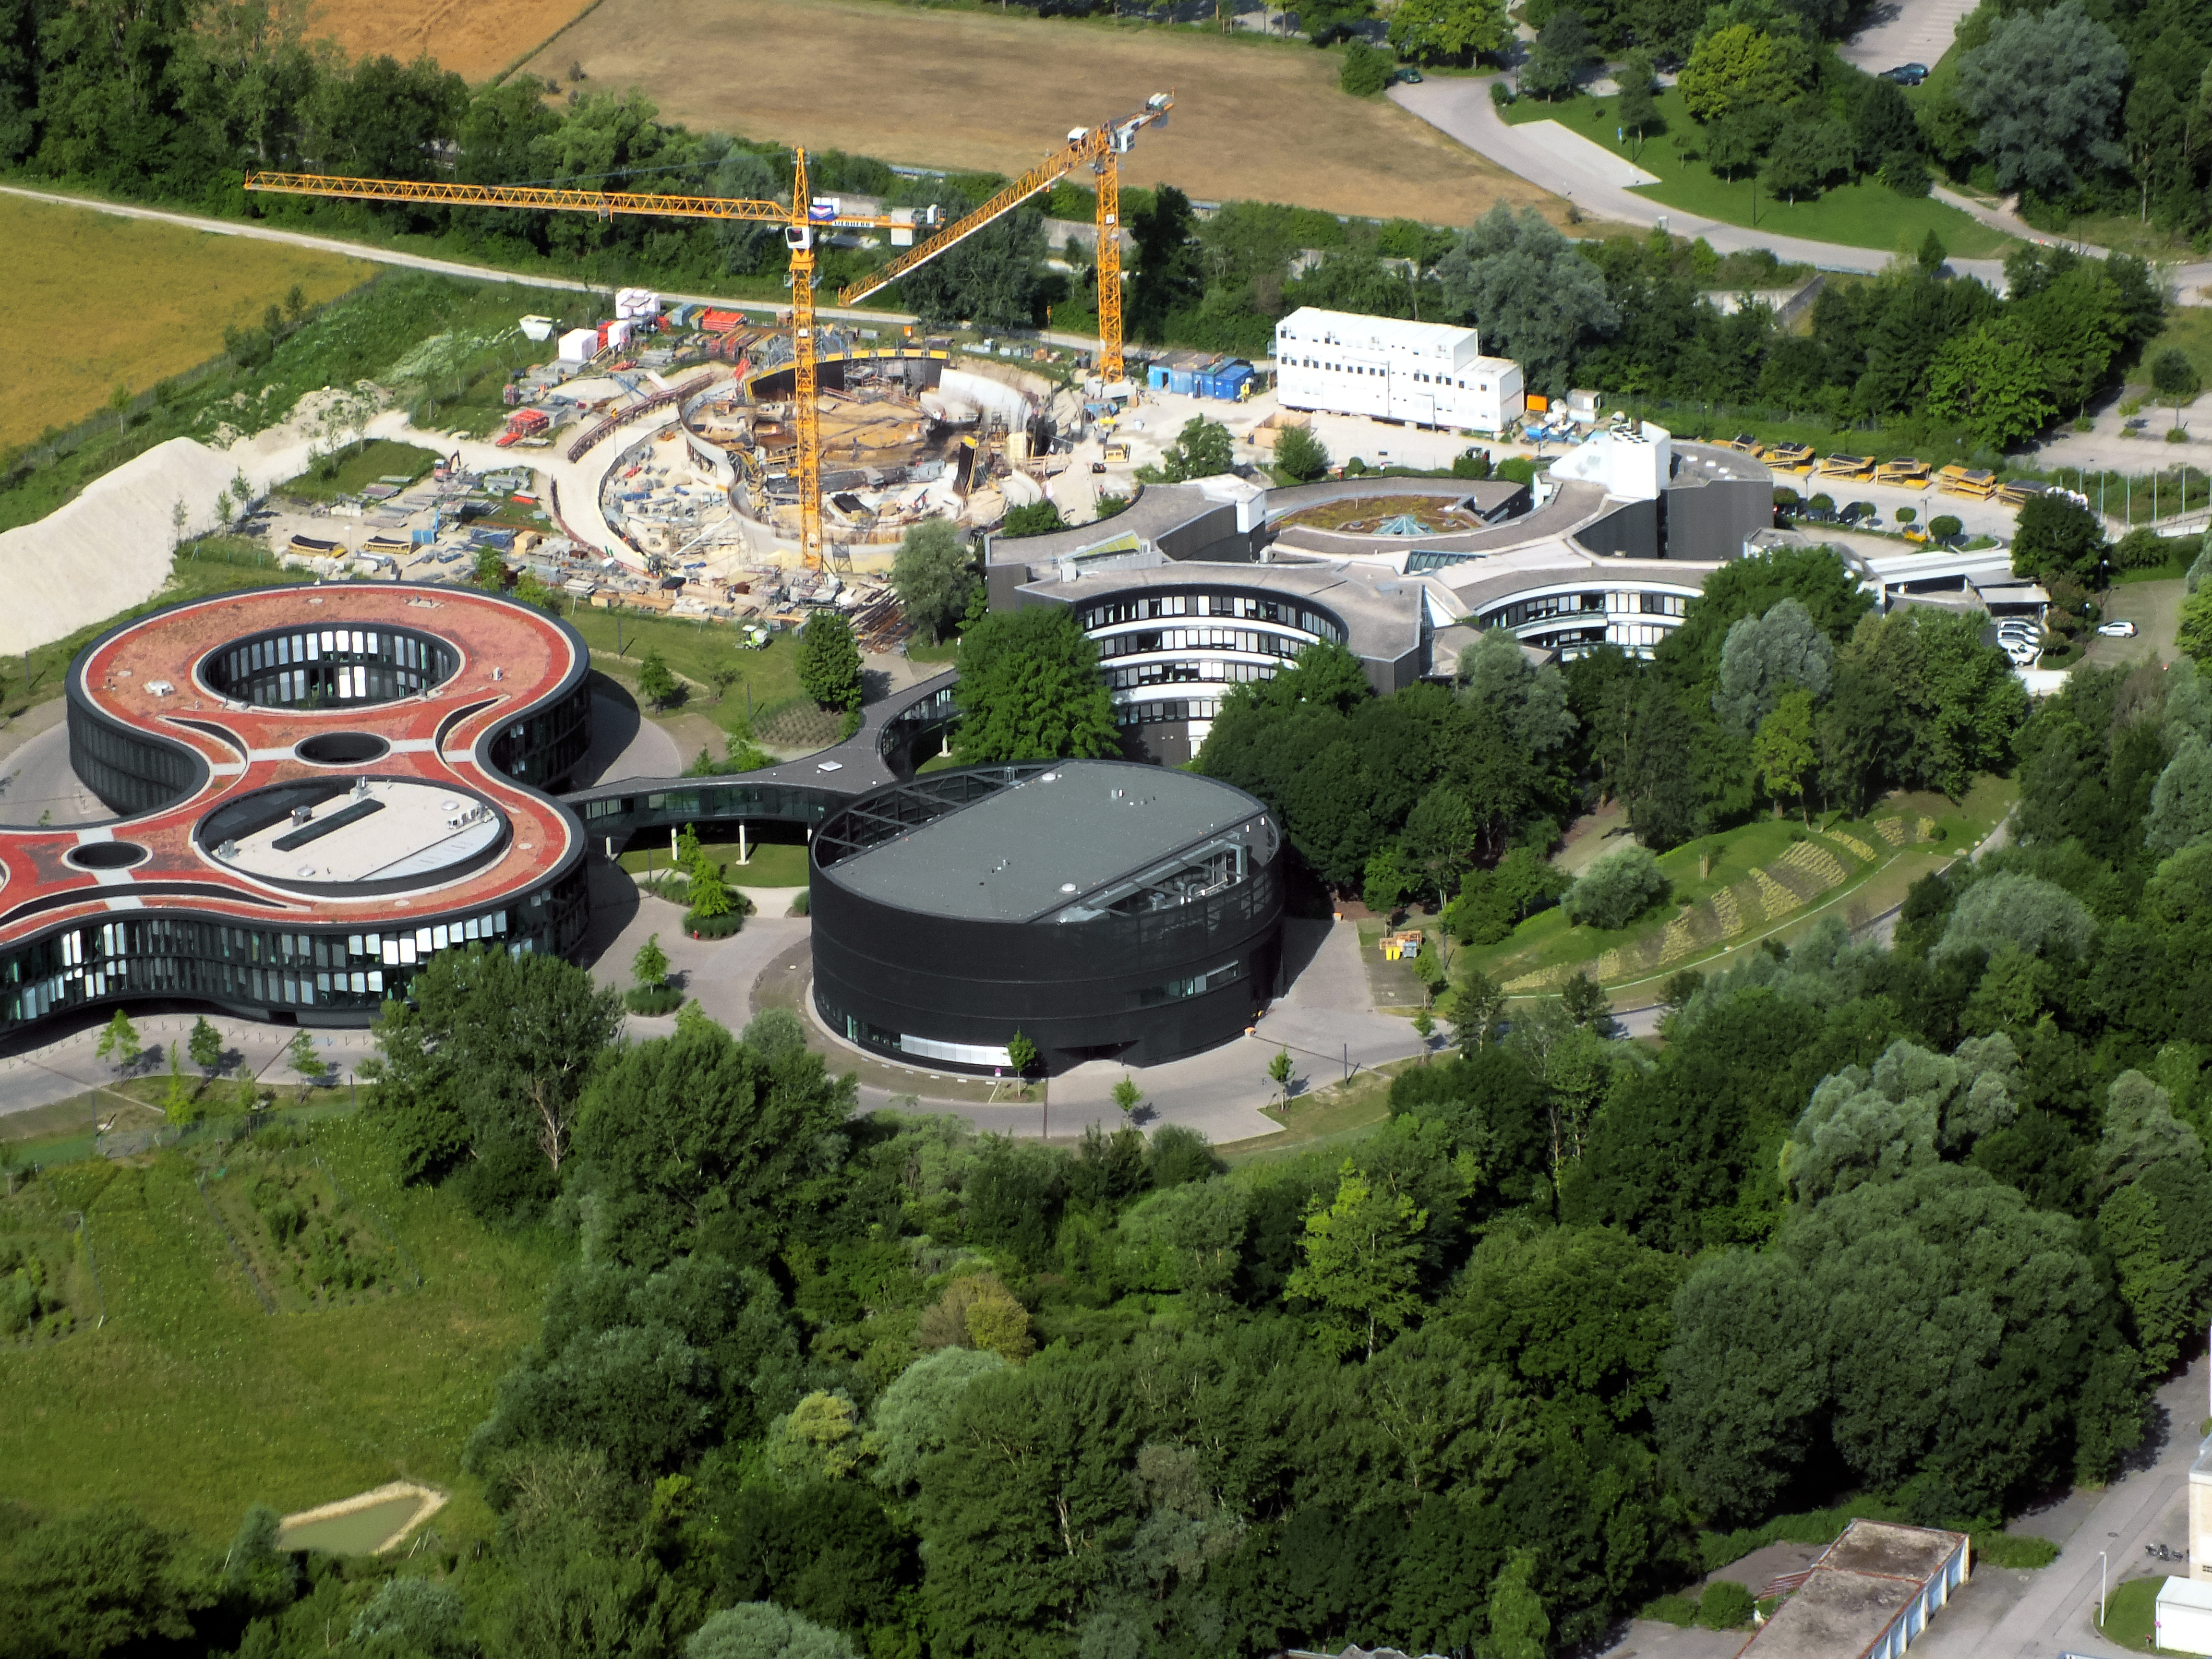

Aerial view of ESO Headquarters

In Garching bei München, nestled into the lush Bavarian landscape, are the ESO Headquarters and the ESO Supernova Planetarium & Visitor Centre, both of which are pictured in this incredible image from an ultralight plane.

The construction site of the ESO Supernova can be seen encircled by cranes towards the top of this image. Below this site lies the sleek, curved ESO Headquarter buildings. The original ESO Headquarters building is situated to the right, with the new extension building — identifiable through its distinct red roof — to the left. The black, rounded building is the technical building, where work on new instruments is carried out.

Credit: ESO/E. Graf